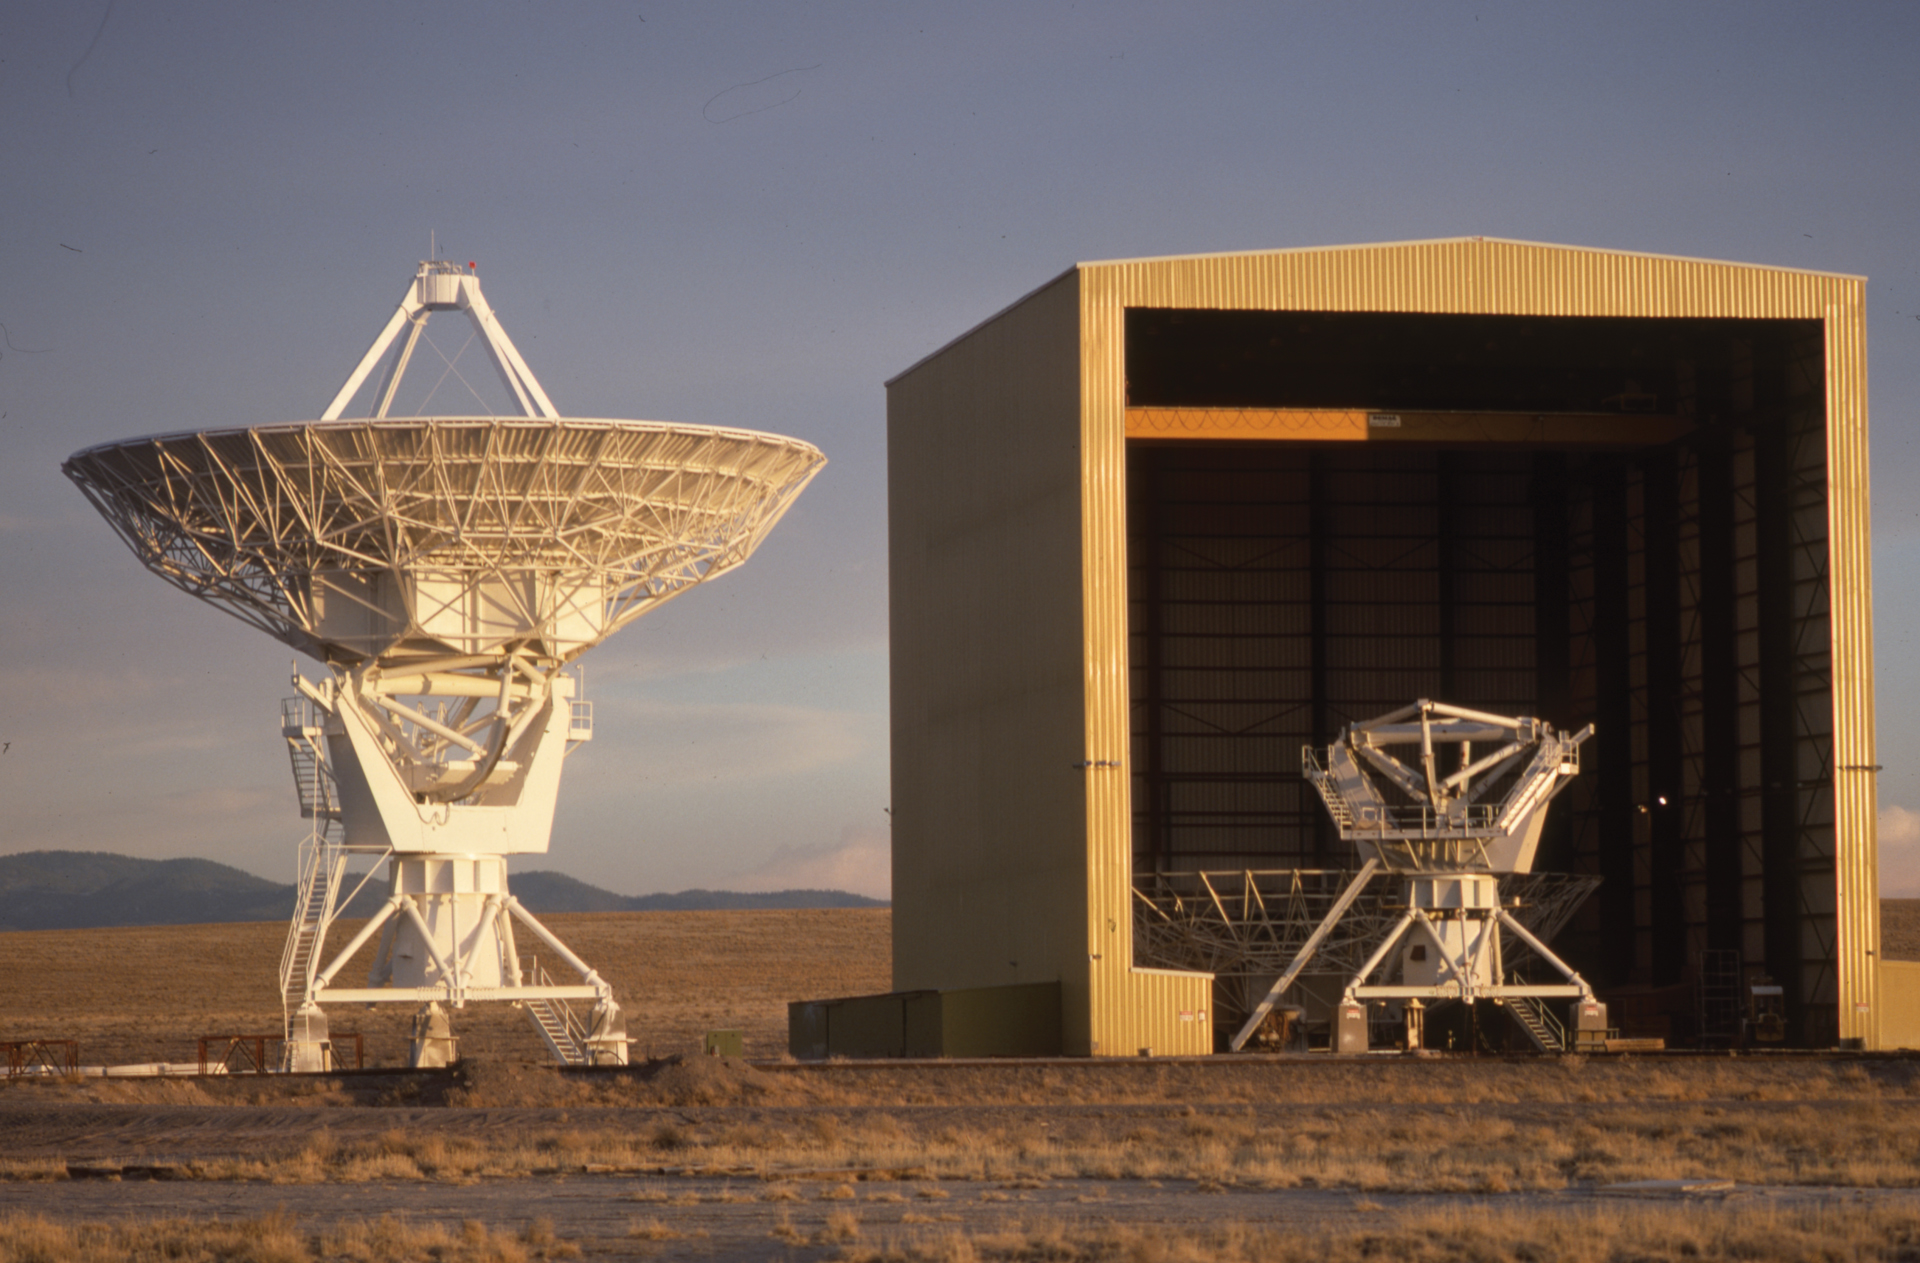

Half a VLA Antenna in the Barn

A rare look at an antenna of the Very Large Array under construction in the 1970s. The entire 25-meter dish is on the ground behind the pedestal in the Antenna Assembly Building in central New Mexico.

Credit: NRAO/AUI/NSF